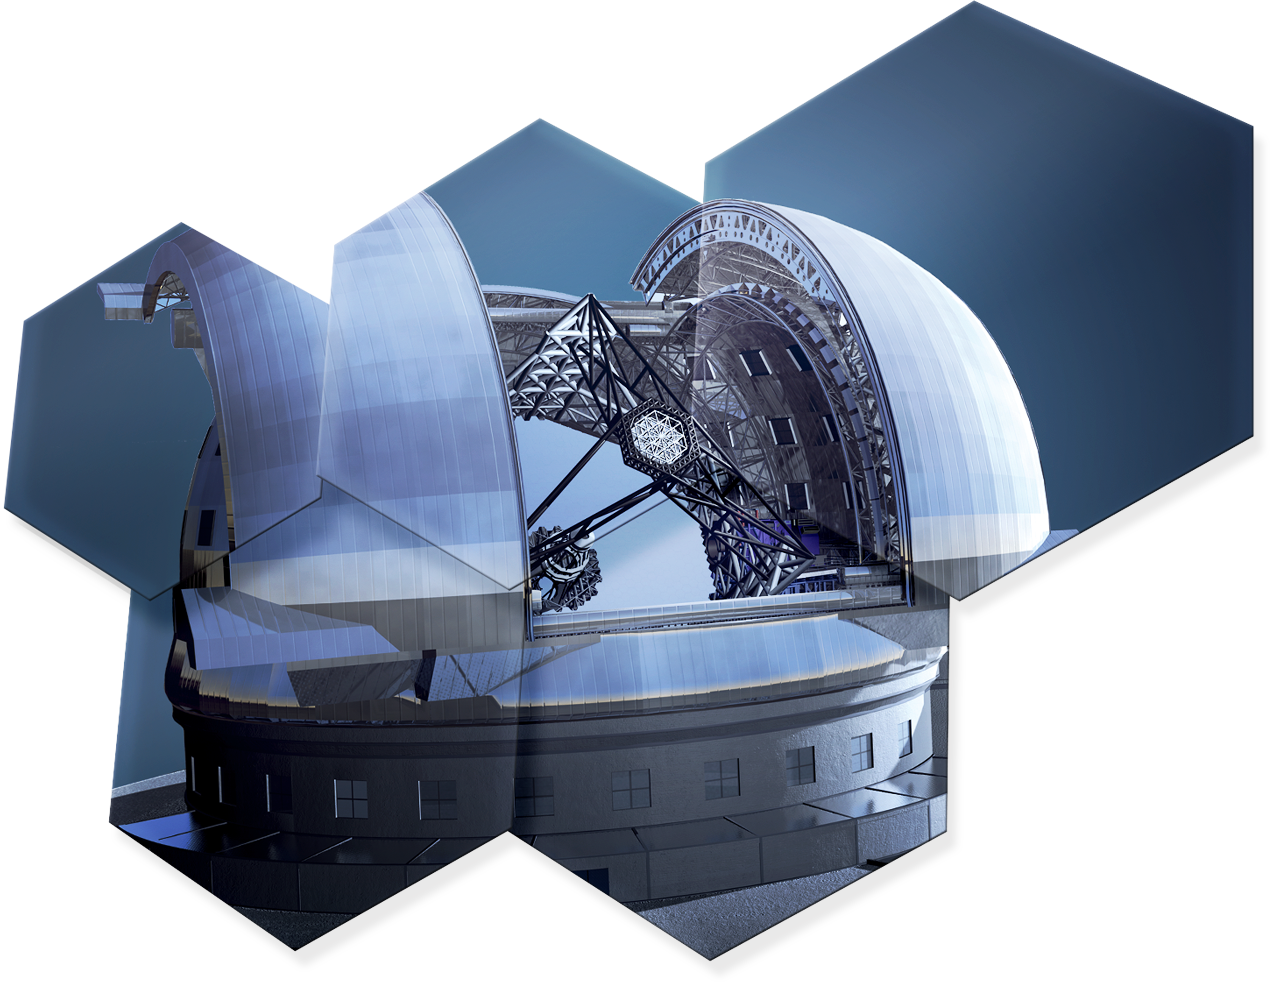

Artwork showing some hexagonal mirror pieces of ELT

The design for the ELT shown here is preliminary.

Read more about the ELT on http://www.eso.org/public/teles-instr/elt/

Credit: ESO